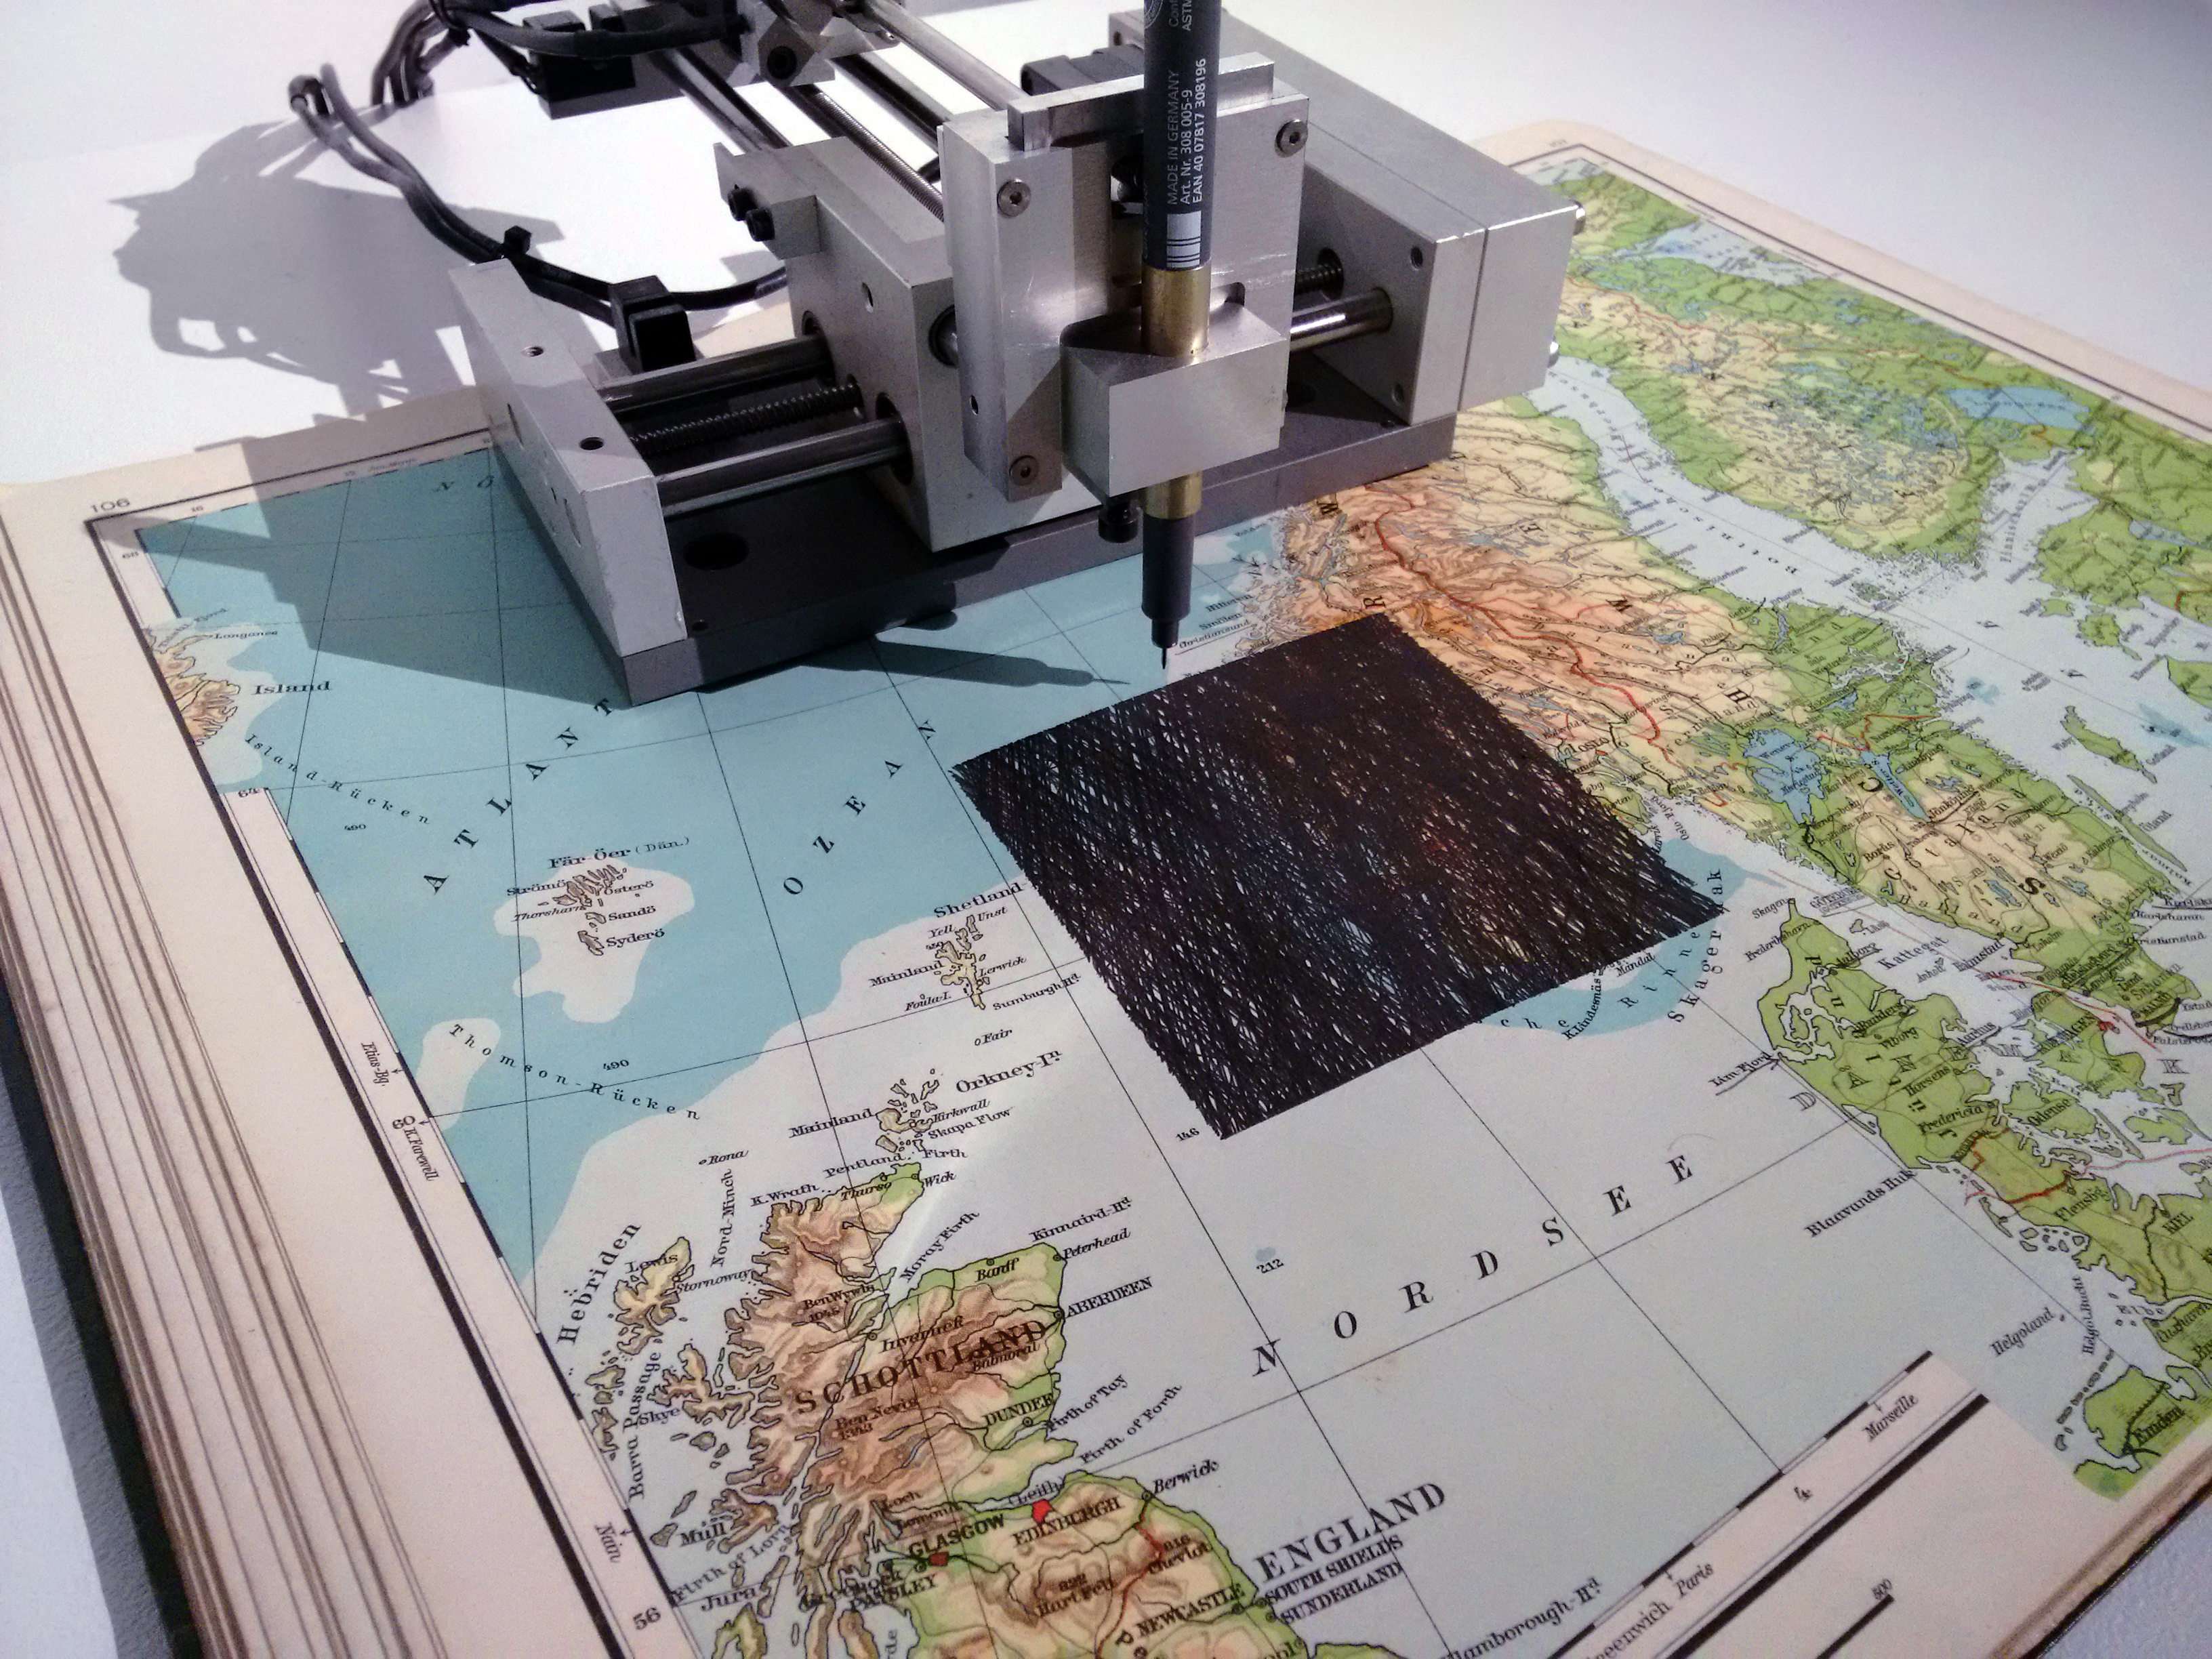

Quadrature - Satelliten - Norway

The members of the Quadrature group combine old and new elements in their art. This machine accesses data about satellite orbits to draw their paths across the sky on old maps

Credit: Quadrature